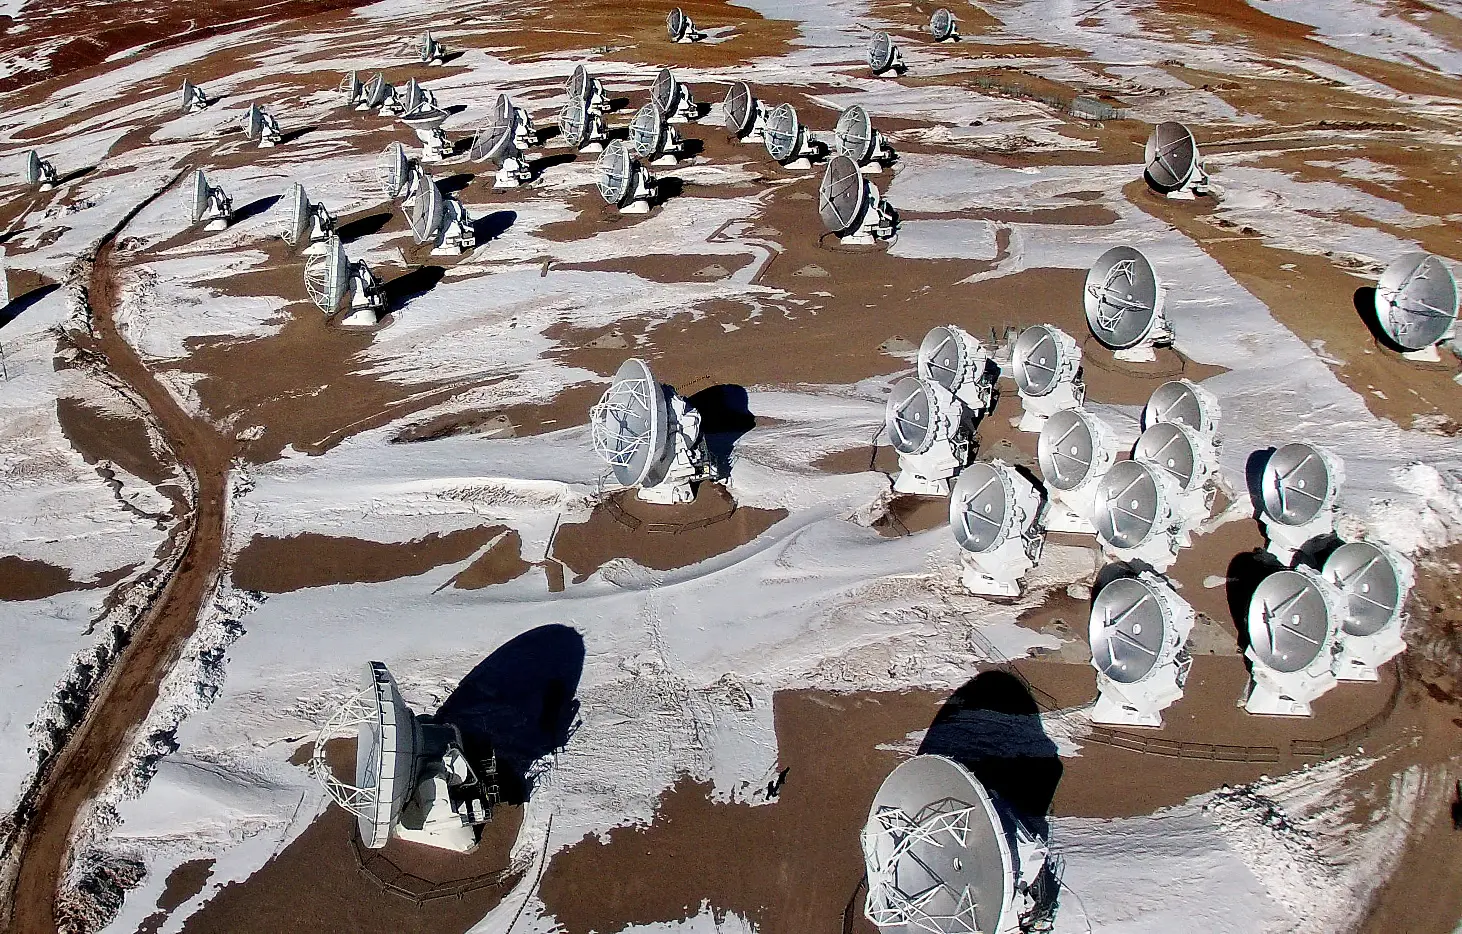

ALMA from the air

This is ALMA photographed from above for the first time. The image was taken using a hexacopter, installed with a camera, which can be seen in this image.

Credit: ESO